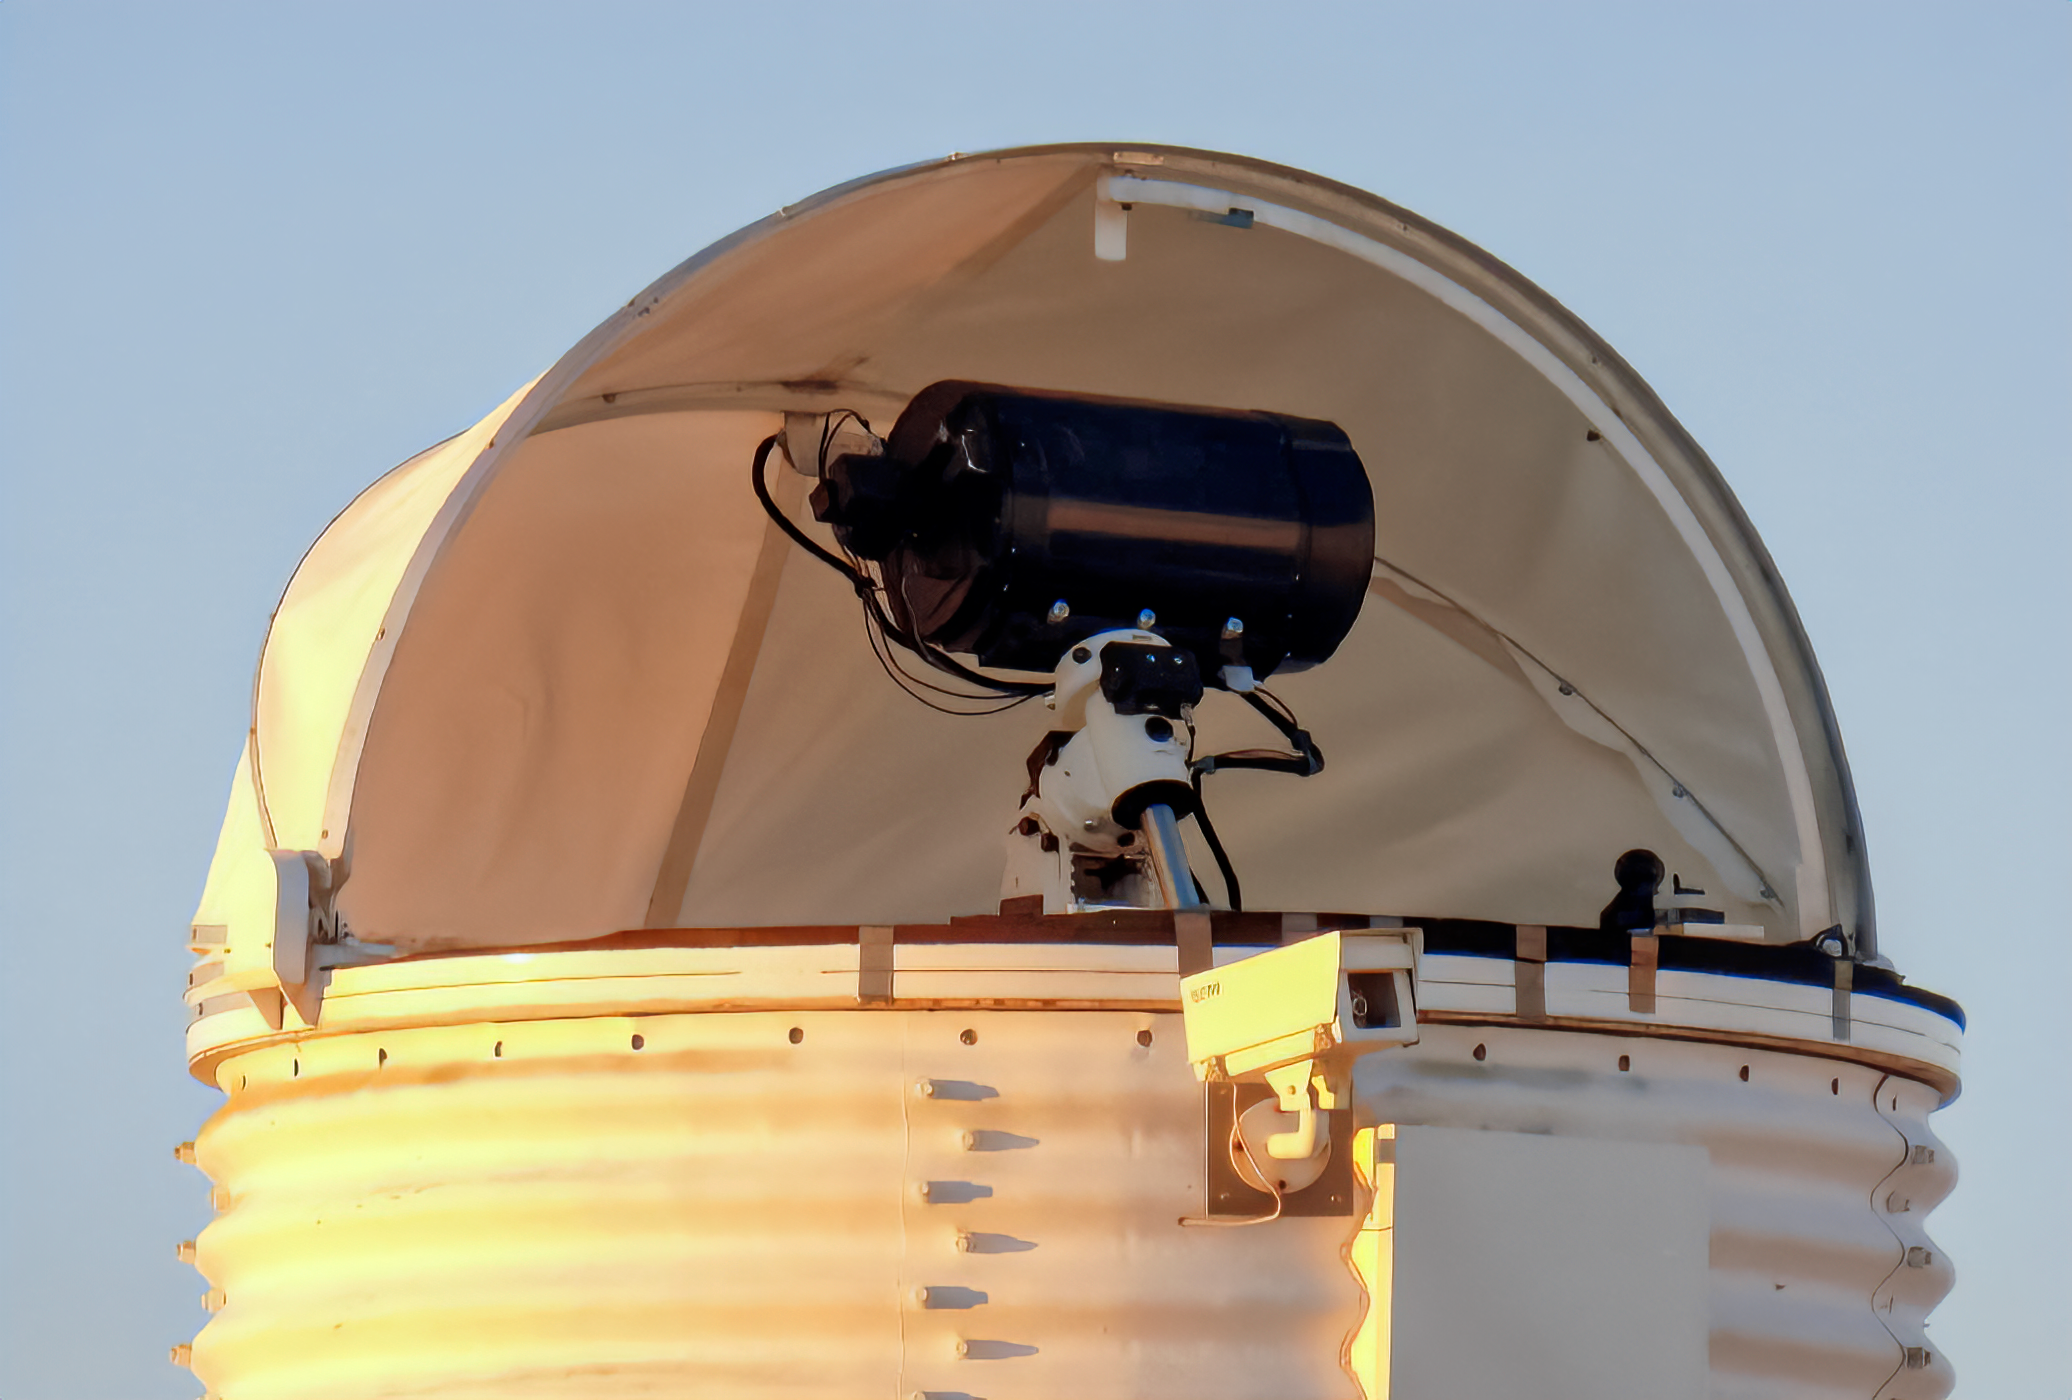

DIMM2 seeing monitor

DIMM2 seeing monitor at Cerro Tololo

Credit: CTIO/NOIRLab/NSF/AURA